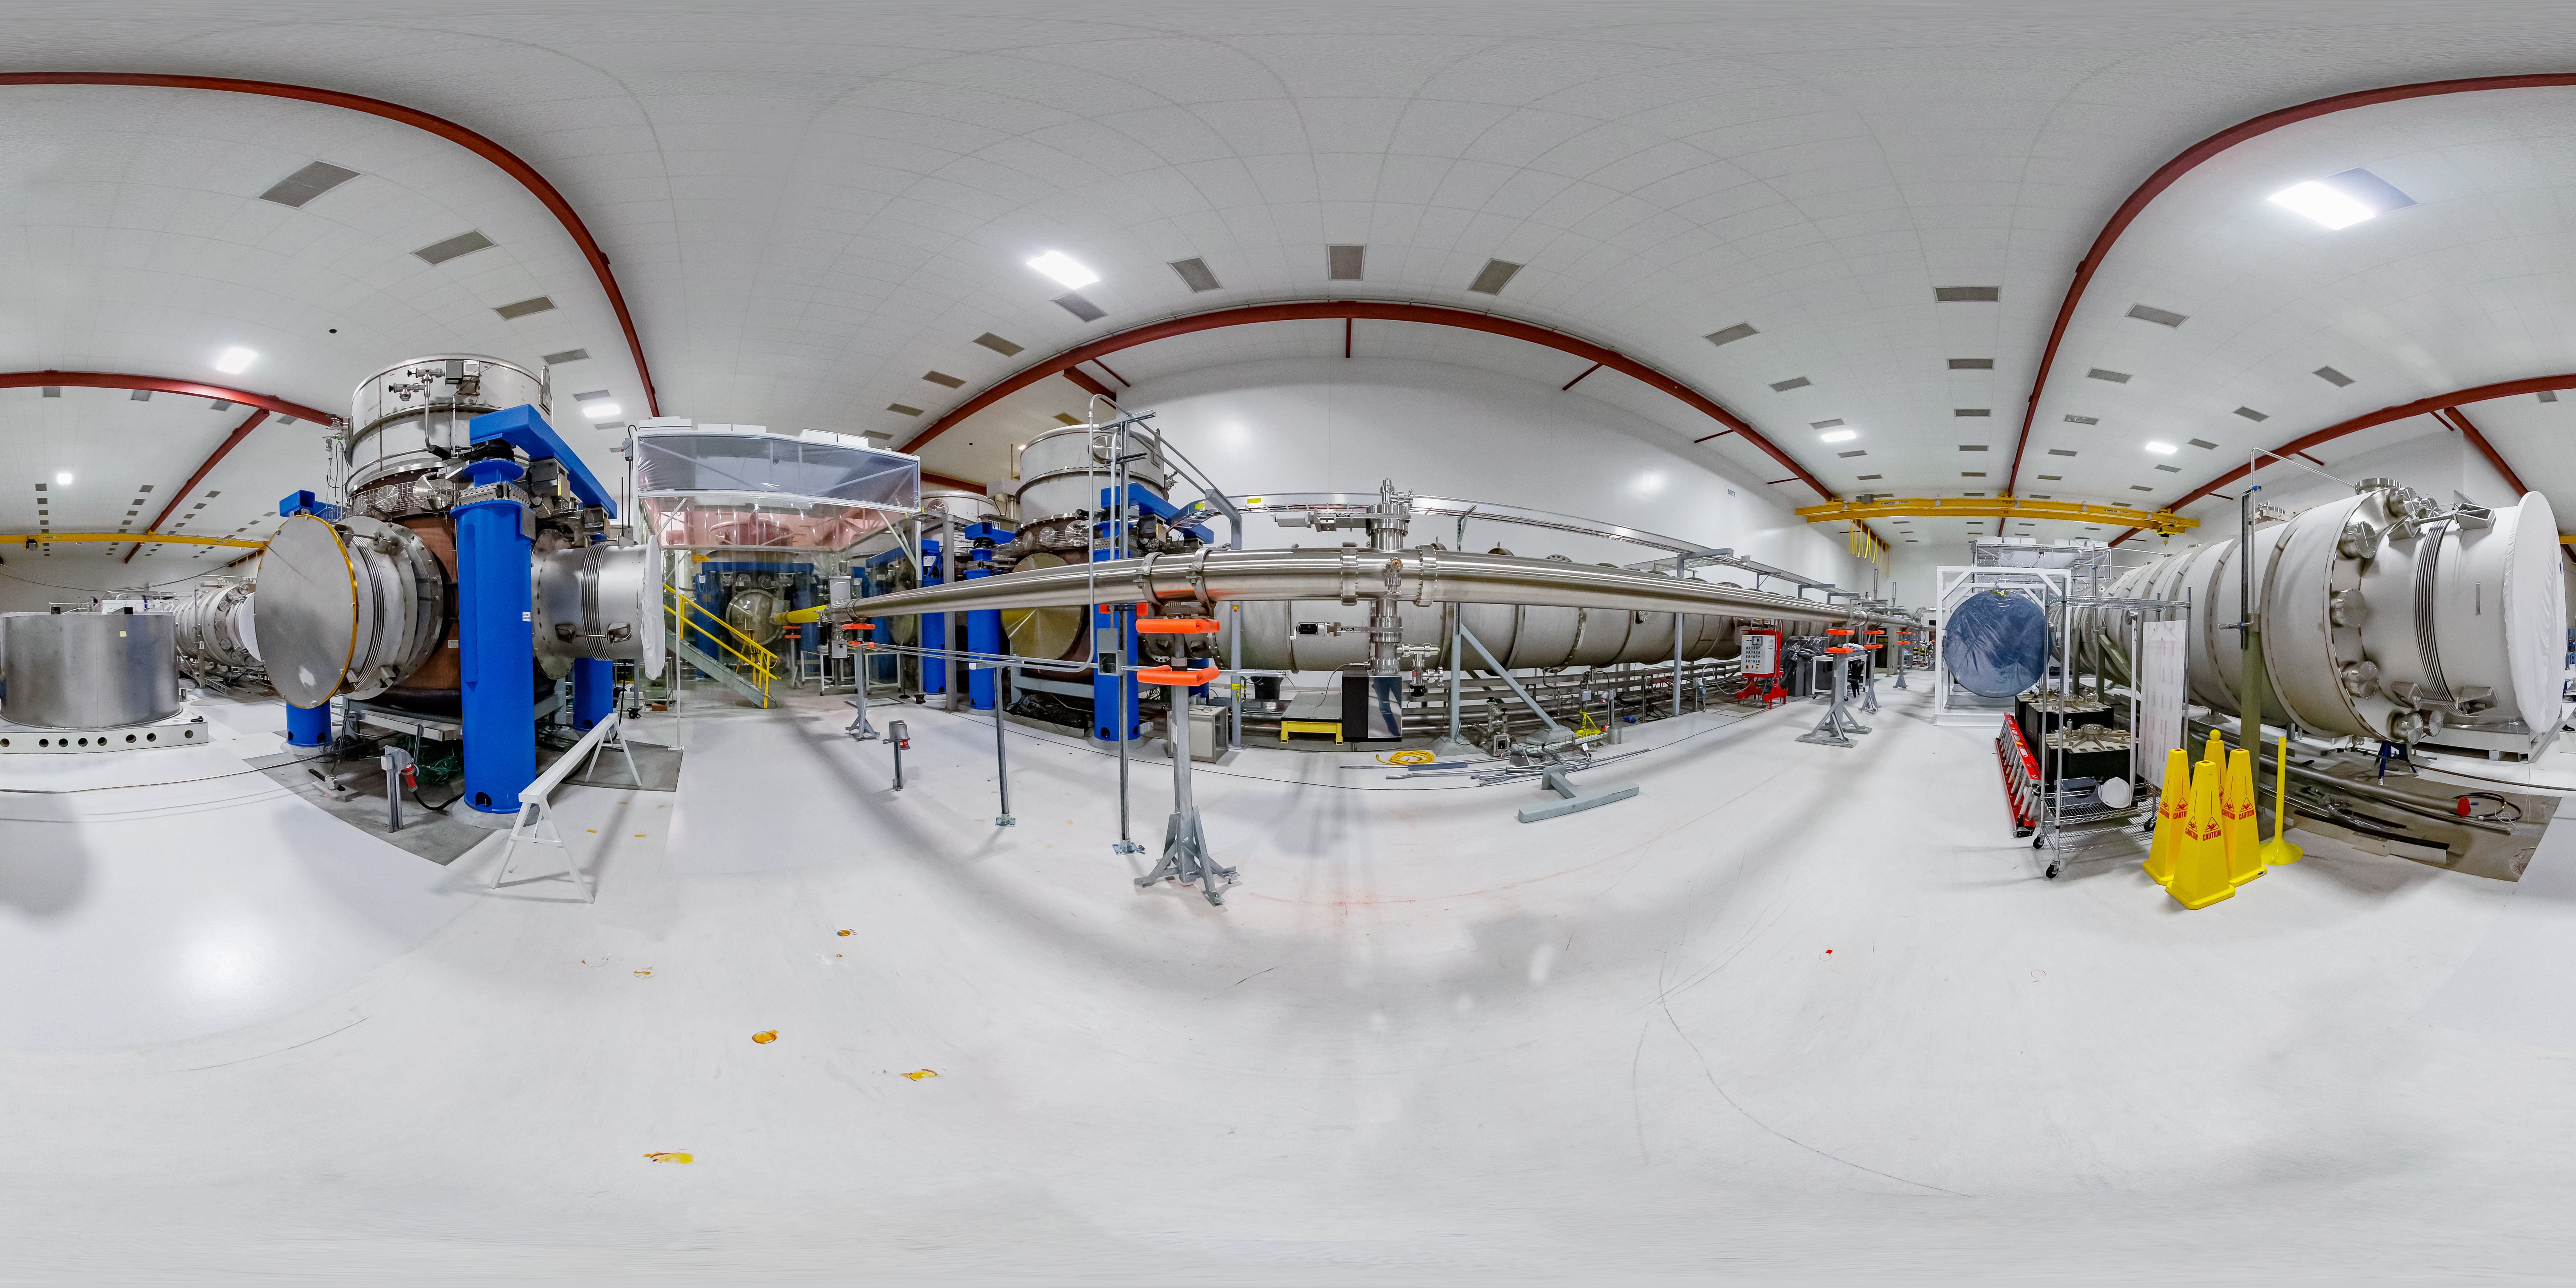

LIGO at Hanford, Washington 360 Panorama

A 360 degree panorama of LIGO, the Laser Interferometer Gravitational-Wave Observatory. LIGO consists of two widely-separated interferometers within the United States — one in Hanford, Washington and the other in Livingston, Louisiana — operated in unison to detect gravitational waves. Here the Hanford facility is seen. LIGO was designed to open the field of gravitational-wave astrophysics through the direct detection of gravitational waves predicted by Einstein’s General Theory of Relativity. The multi-kilometer-scale gravitational wave detectors use laser interferometry to measure the minute ripples in space-time caused by passing gravitational waves from cataclysmic cosmic events such as colliding neutron stars or black holes, or by supernovae.

A fulldome version of this image can be found here.

Credit: NOIRLab/LIGO/NSF/AURA/T. Matsopoulos